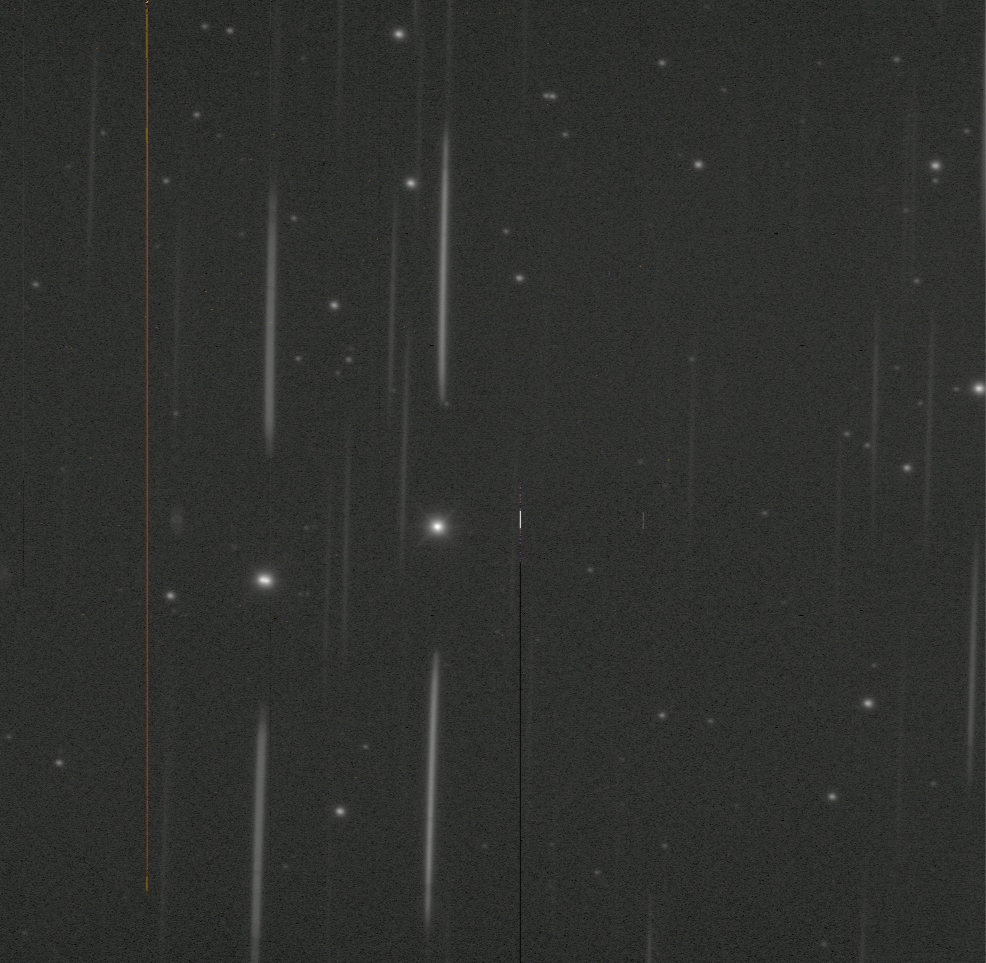

AuxTel-Observing

This image was taken during Rubin Observatory Auxiliary Telescope (AuxTel) observations in January 2021. In this image, a spectral standard star (a star that has been well-categorized and understood by previous studies) is right near the center of the frame. The spectrum of this star is seen as the vertical lines above and below. The bright star on the left is not a spectral star, but happened to fall in the field. Its image is elongated left/right because it’s actually two stars very close together.

Credit: RubinObs/NOIRLab/SLAC/NSF/DOE/AURA